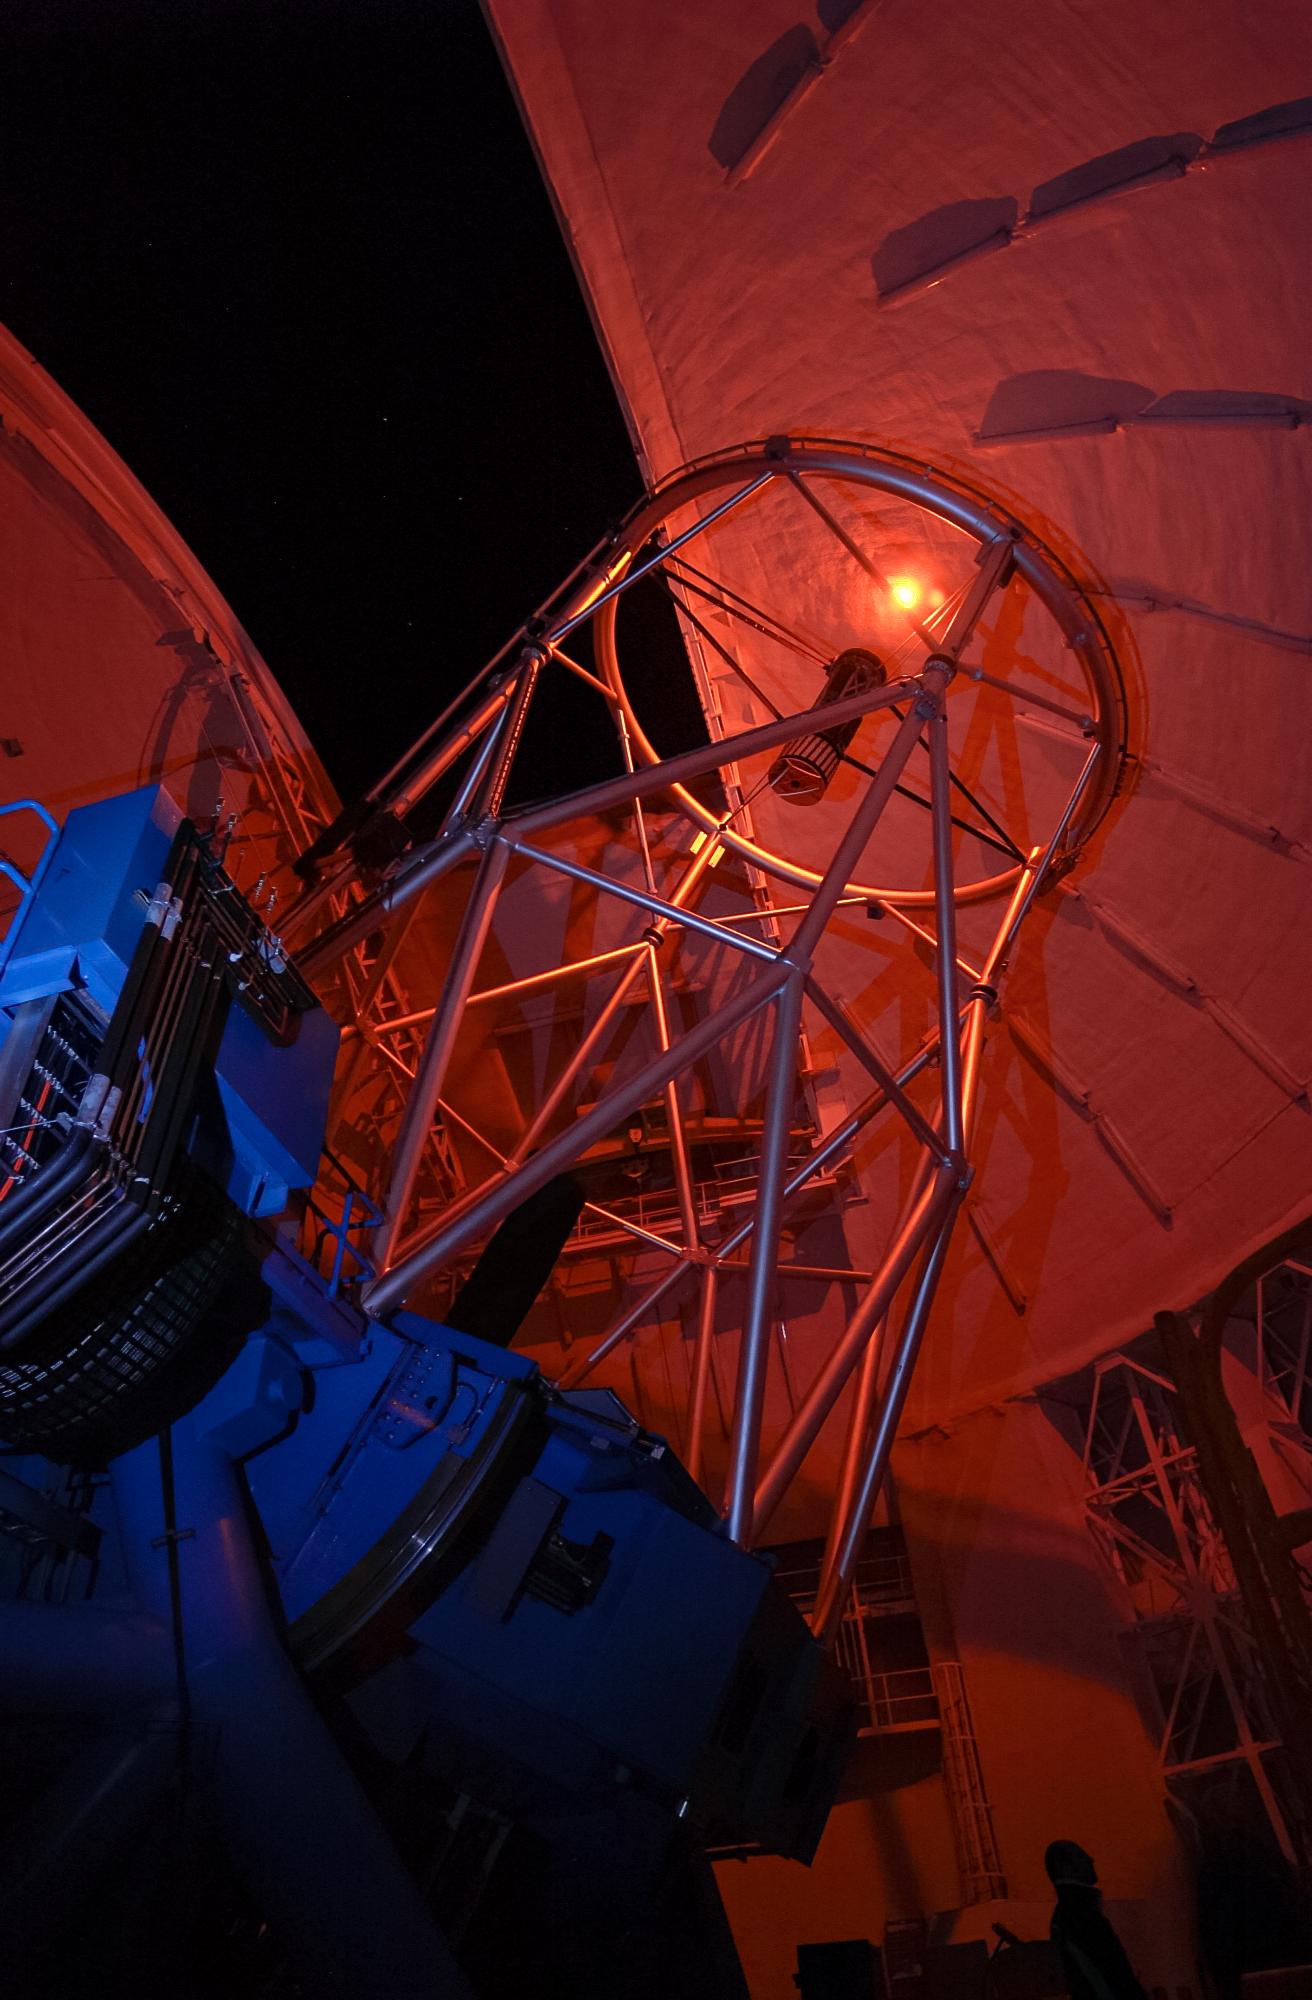

Gemini North's Laser Guide Star system

Gemini North's Laser Guide Star system creates an artificial star by shining a laser into the atmosphere. This provides a reference point for the observatory's adaptive optics system, allowing it to correct for atmospheric blurring.

Credit: International Gemini Observatory/NOIRLab/NSF/AURA